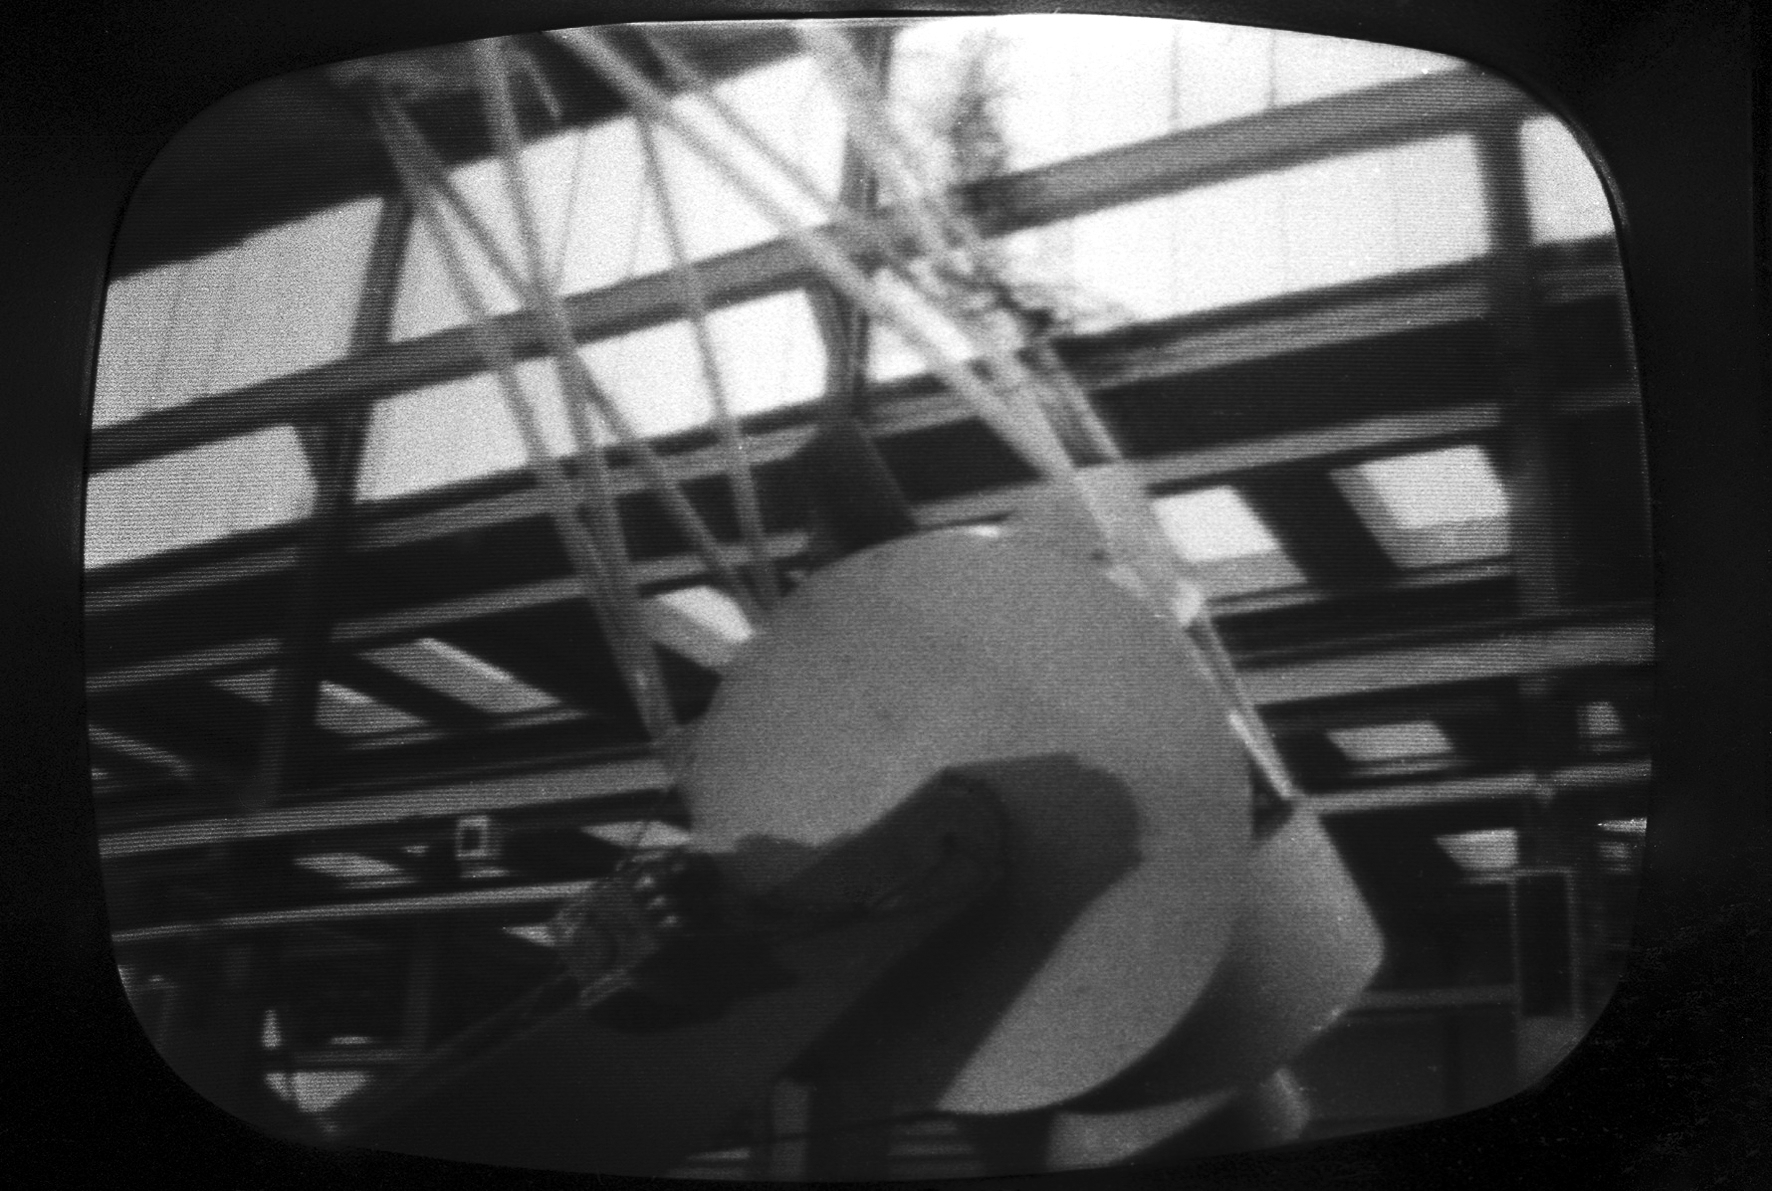

ESO 1-metre telescope

Black and white historical photograph.
At Rademakers factory, Rotterdam, The Netherlands.

Credit: ESO